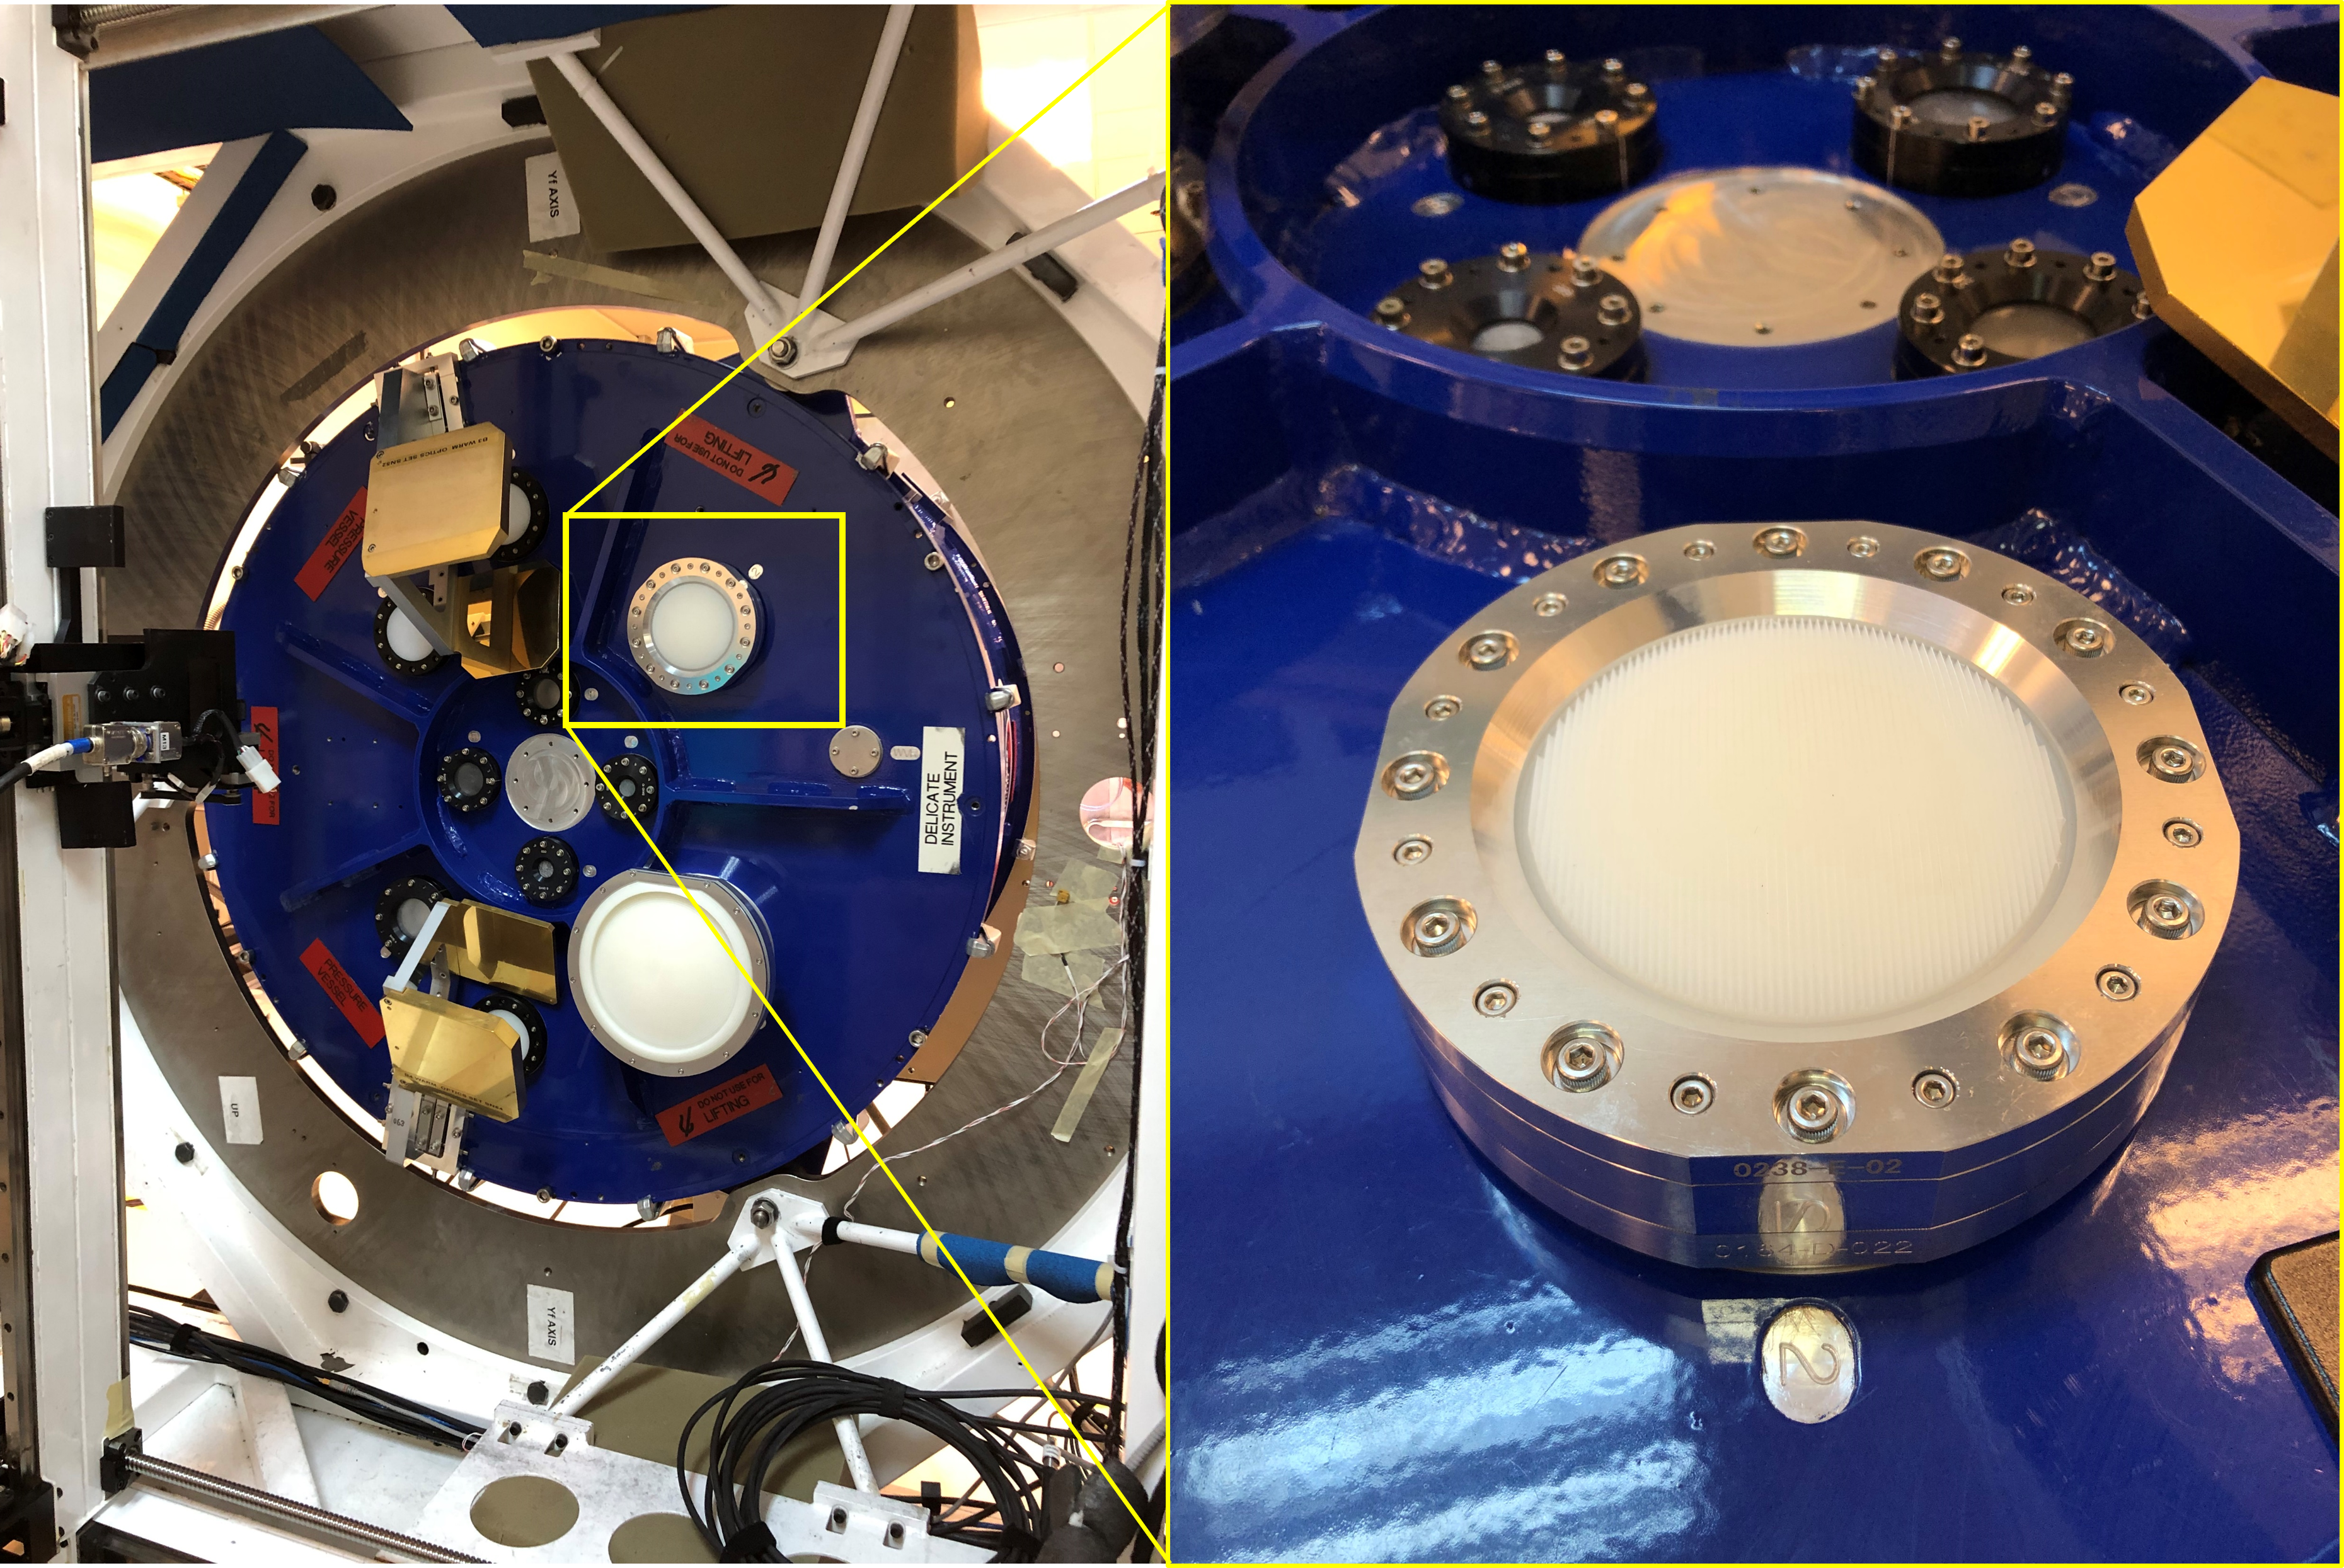

Band 2 receiver lens

This image shows a part of the Band 2 receiver on the Atacama Large Millimetre/submillimetre Array (ALMA), the warm optics lens. Band 2 receivers pick up signals from the Universe with frequencies between 67 and 116 GHz.

Credit: ALMA(ESO/NAOJ/NRAO)